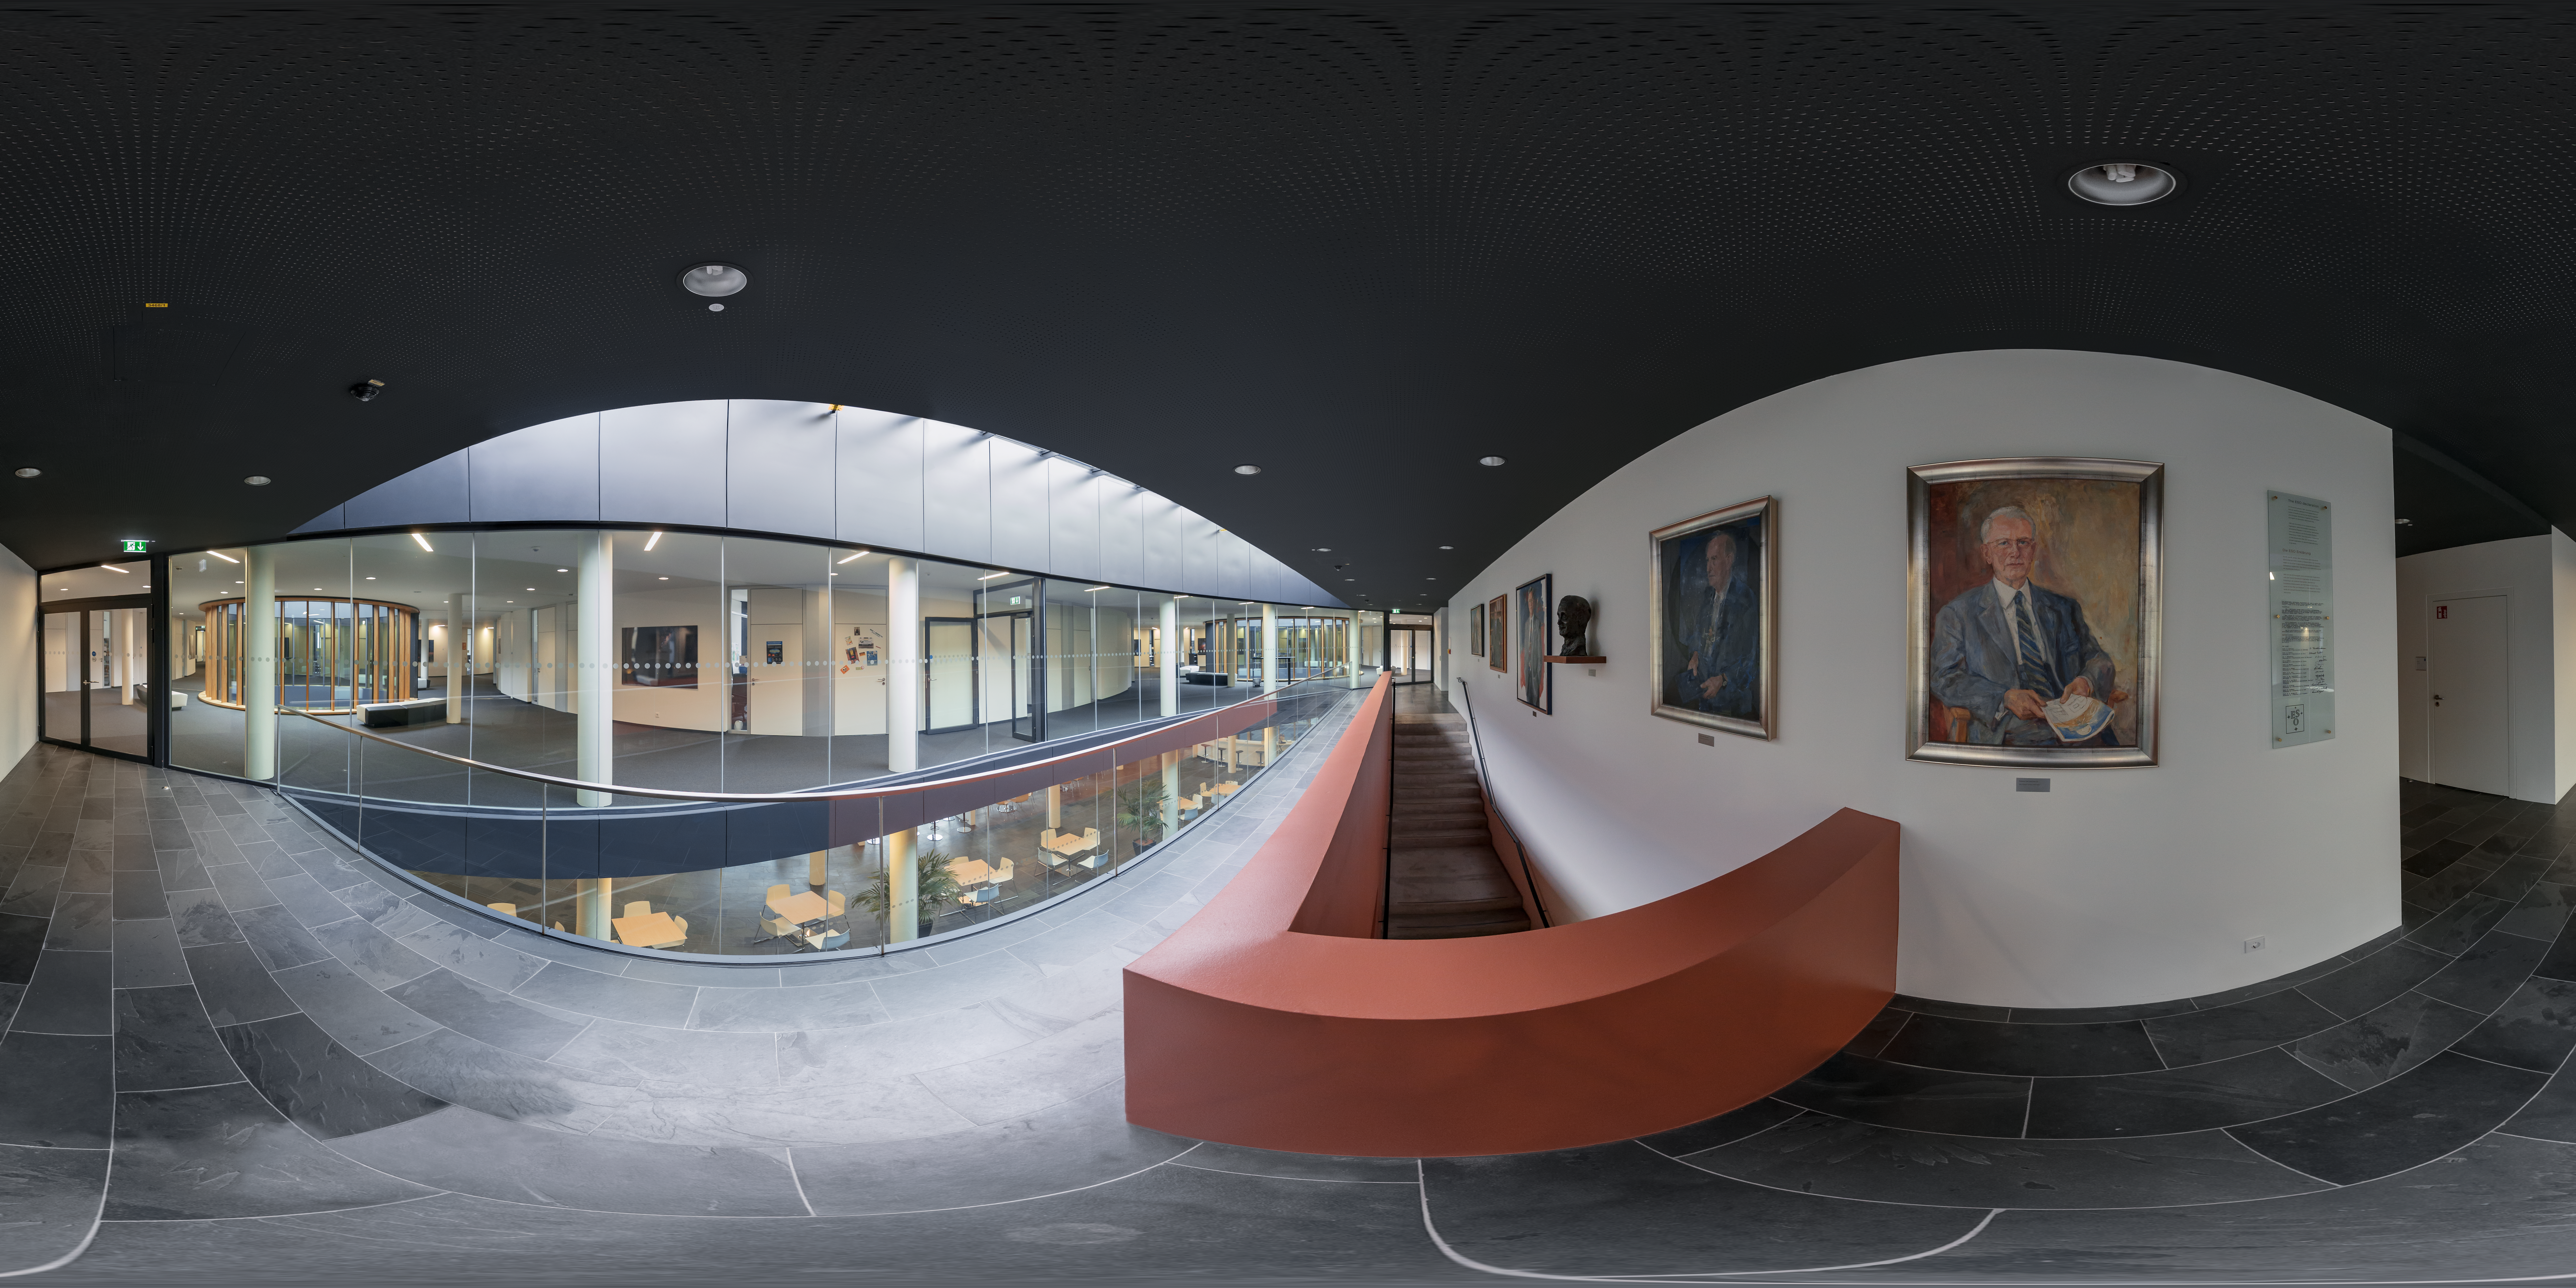

Directors General portraits in the new building

Along the highest staircase at the centre of the new building are portraits of some of the former directors general of ESO: Prof. O Heckmann, Prof. A. Blaauw, Prof. l. Woltjer, Prof H. van der Laan, and Prof. R Giacconi, Dr. C. Cesarsky.

Credit: ESO/P. Horálek